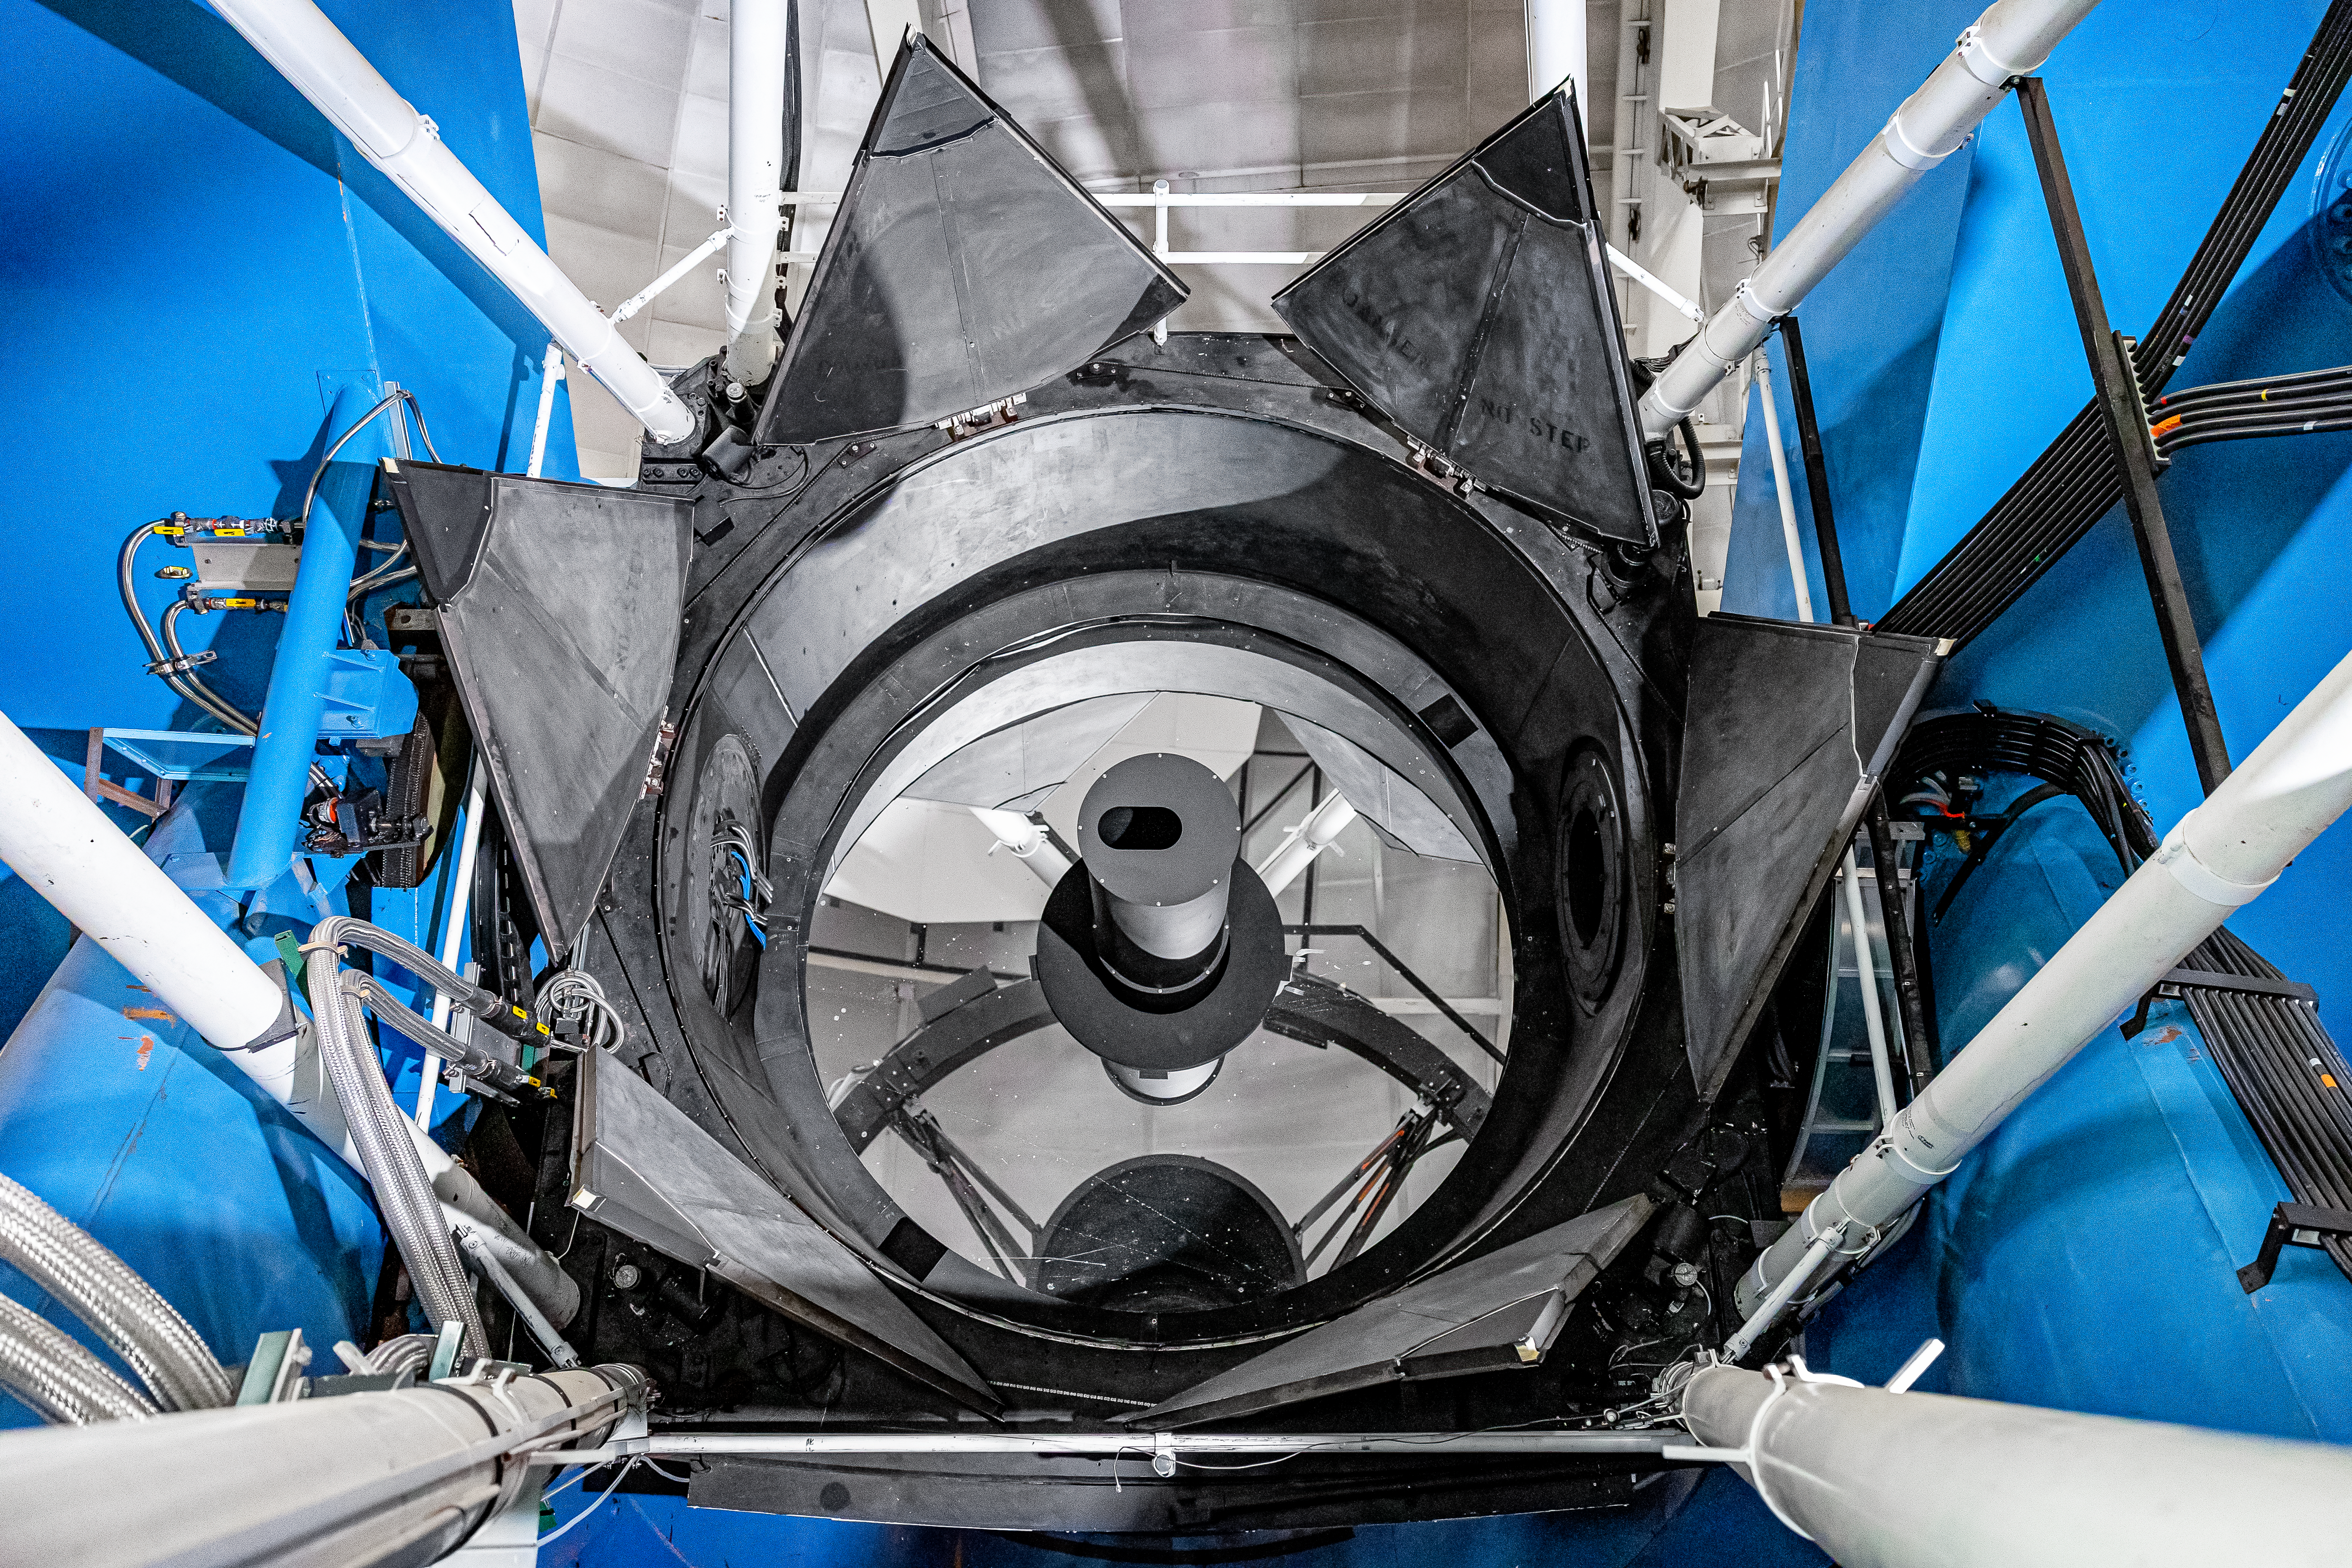

Nicholas U.Mayall 4-meter Telescope Mirror

A close-up view of the mirror on the U.S. National Science Foundation Nicholas U. Mayall 4-meter Telescope at Kitt Peak National Observatory (KPNO), a Program of NSF NOIRLab, on which DESI is mounted.

Credit: DESI Collaboration/DOE/KPNO/NOIRLab/NSF/AURA/M. Sargent (Berkeley Lab)